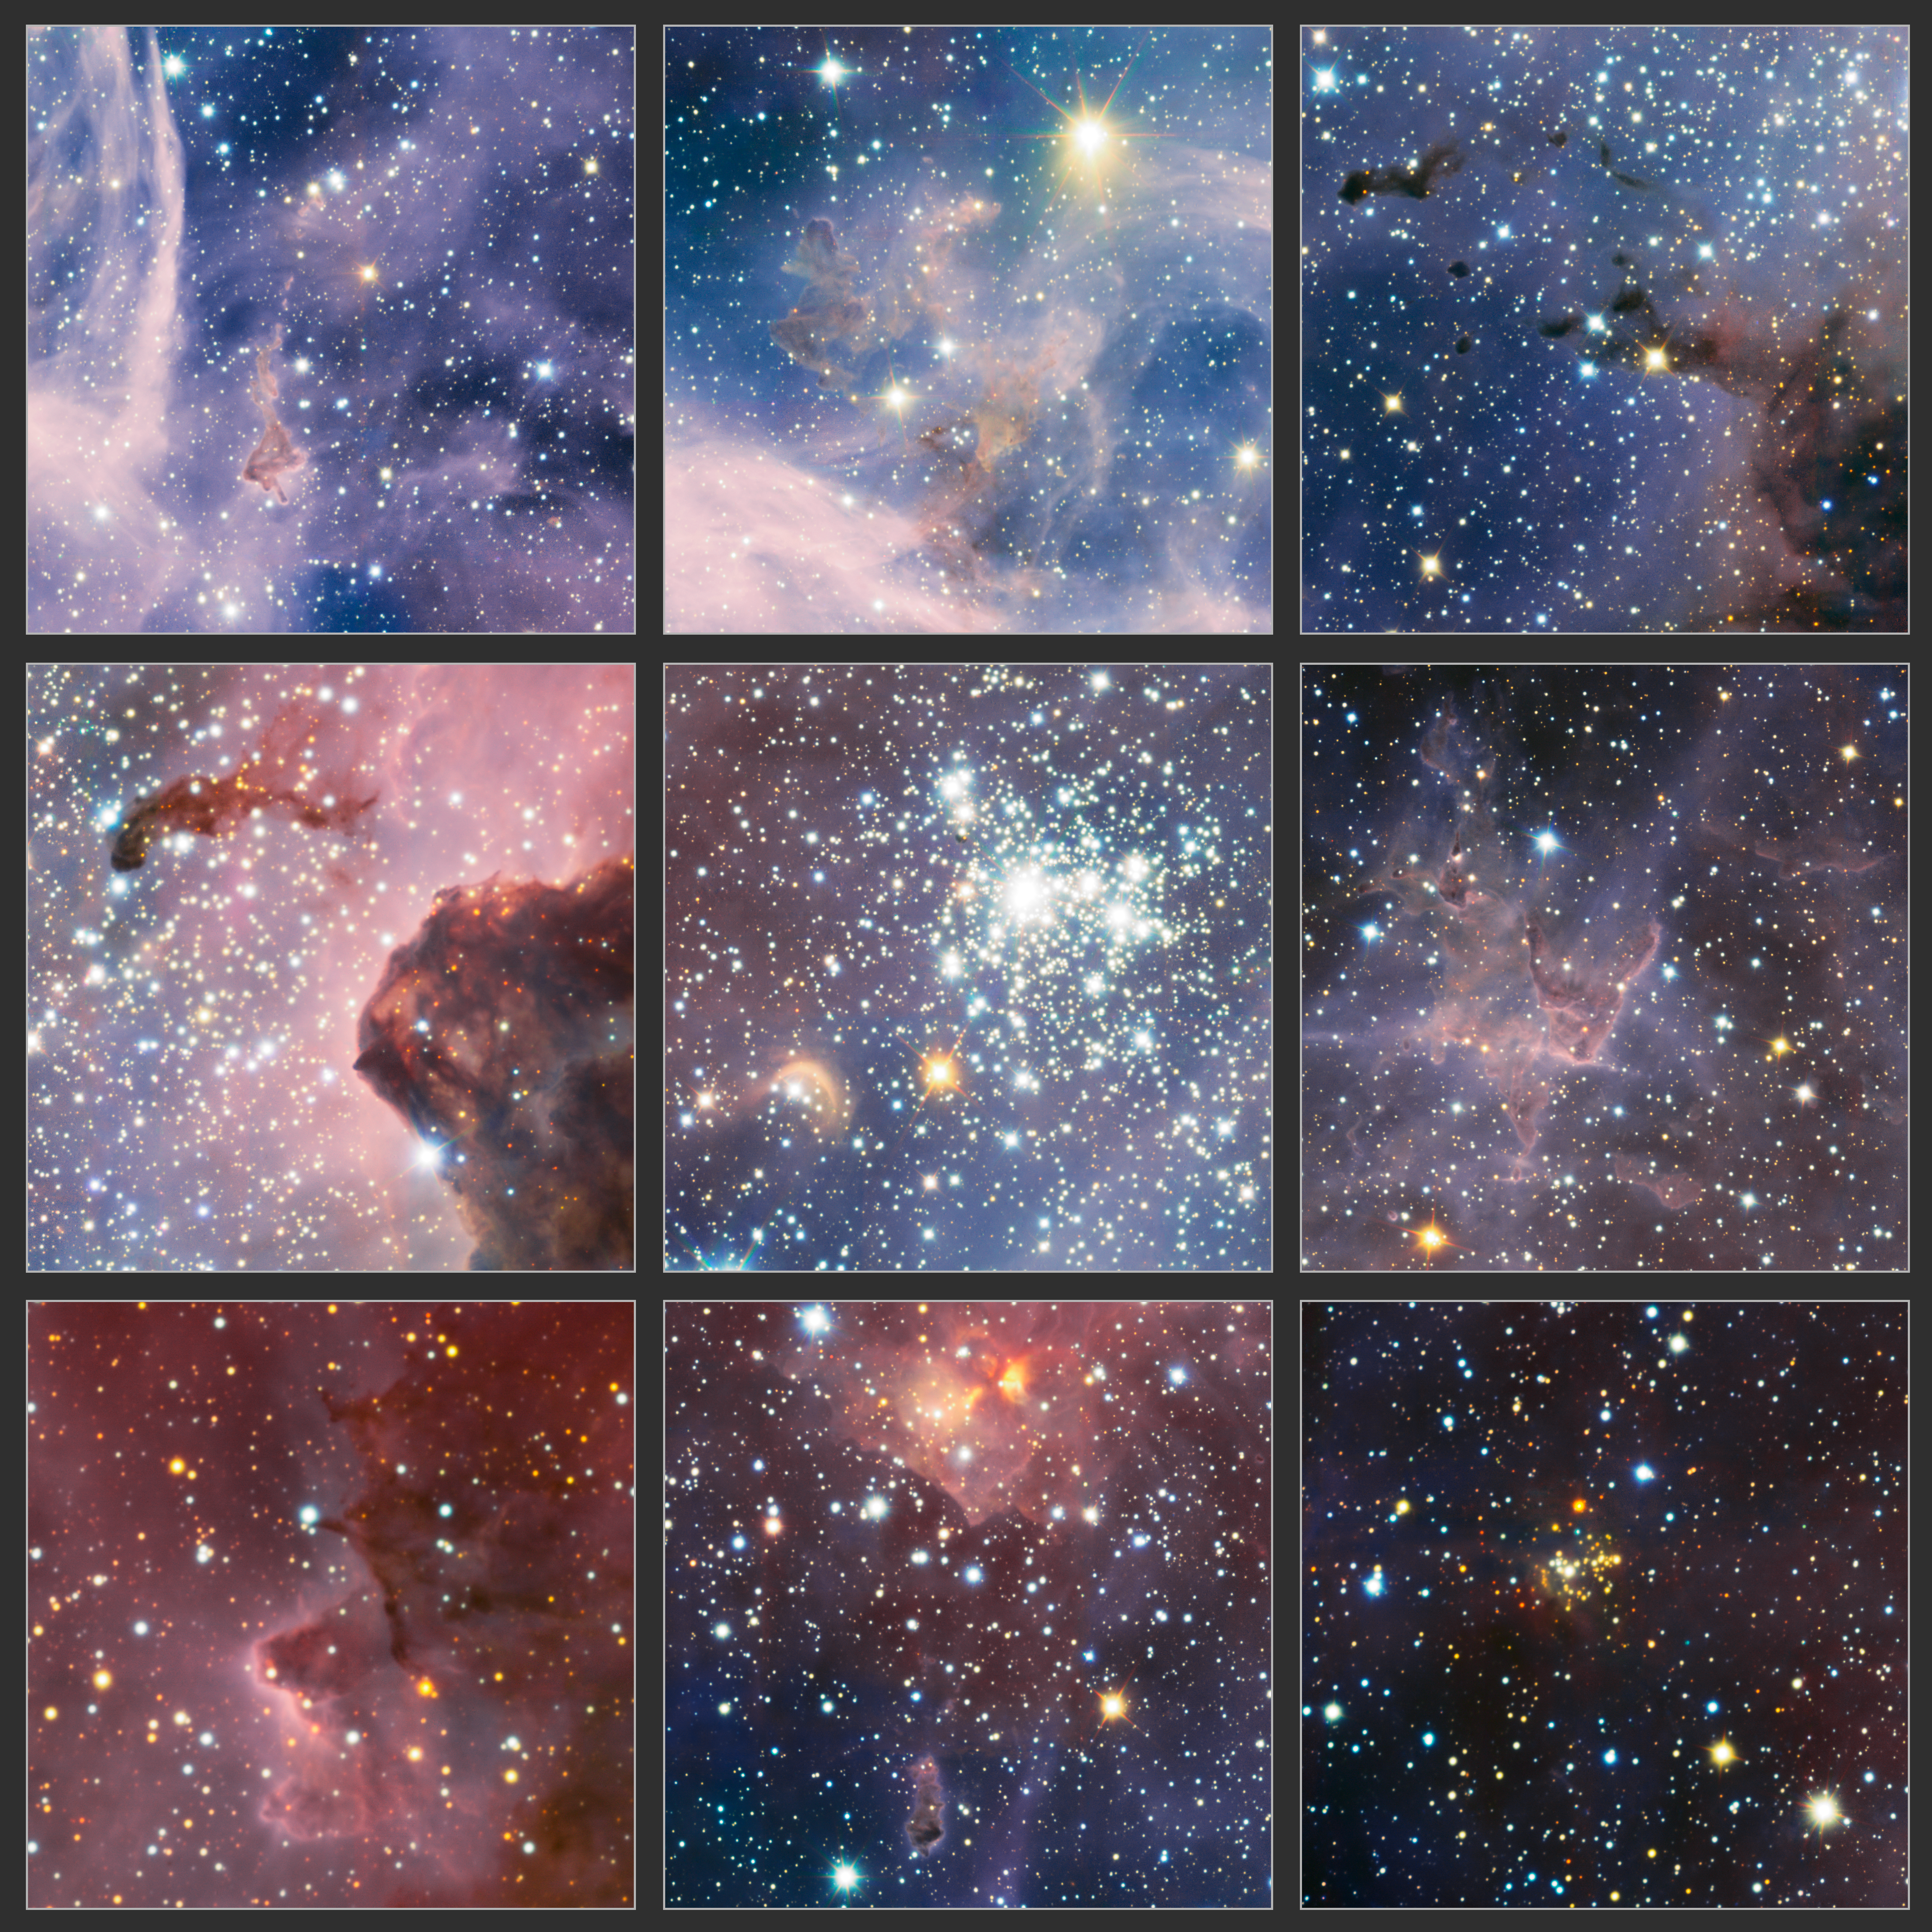

Excerpts from VLT image of the Carina Nebula in infrared light

These highlights are part of a broader view of the Carina Nebula, a region of massive star formation in the southern skies, which was taken in infrared light using the HAWK-I camera on ESO’s Very Large Telescope. This stellar nursery contains dark nebulae where new stars are forming, clusters of young stars and many curious features sculpted from huge clouds of gas and dust.

The image section at the centre shows the star cluster Trumpler 14 and also reveals a strange golden crescent-shaped cloud. The cutout at the centre of the bottom row features a dark cloud known as the caterpillar at the bottom and obscured young stars at the top. The small cluster of stars, appearing yellow in the cutout at the lower right, was discovered in this image.

Credit: ESO/T. Preibisch